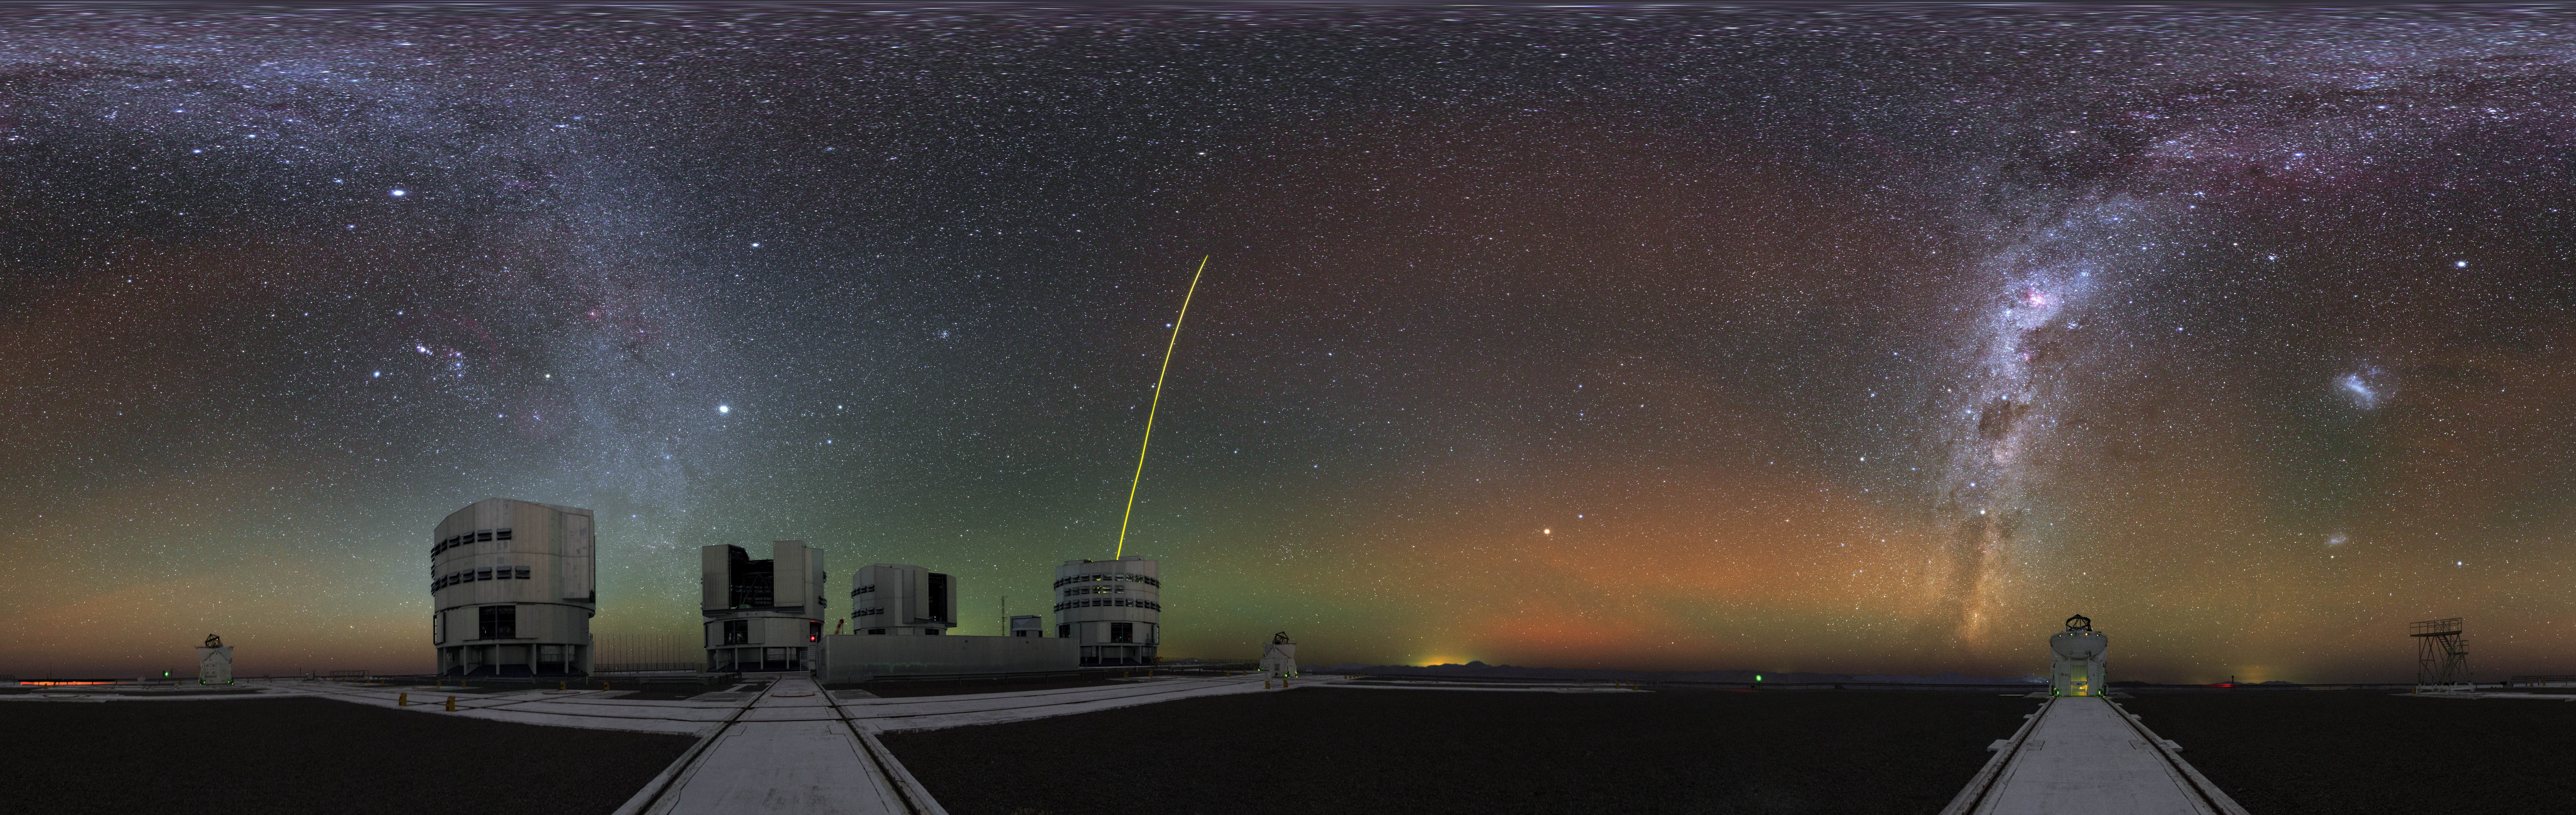

The Paranal family

This ultra HD equirectangular panorama image was taken during the ESO Ultra HD Expedition. It shows almost all the telescopes of the Paranal Observatory. Three of the small Auxiliary Telescopes are visible as well as all four Unit Telescopes of the VLT. One of the Unit Telescopes has its guiding laser active and is pointing at the centre of the Milky Way.

Credit: Y. Beletsky (LCO)/ESO